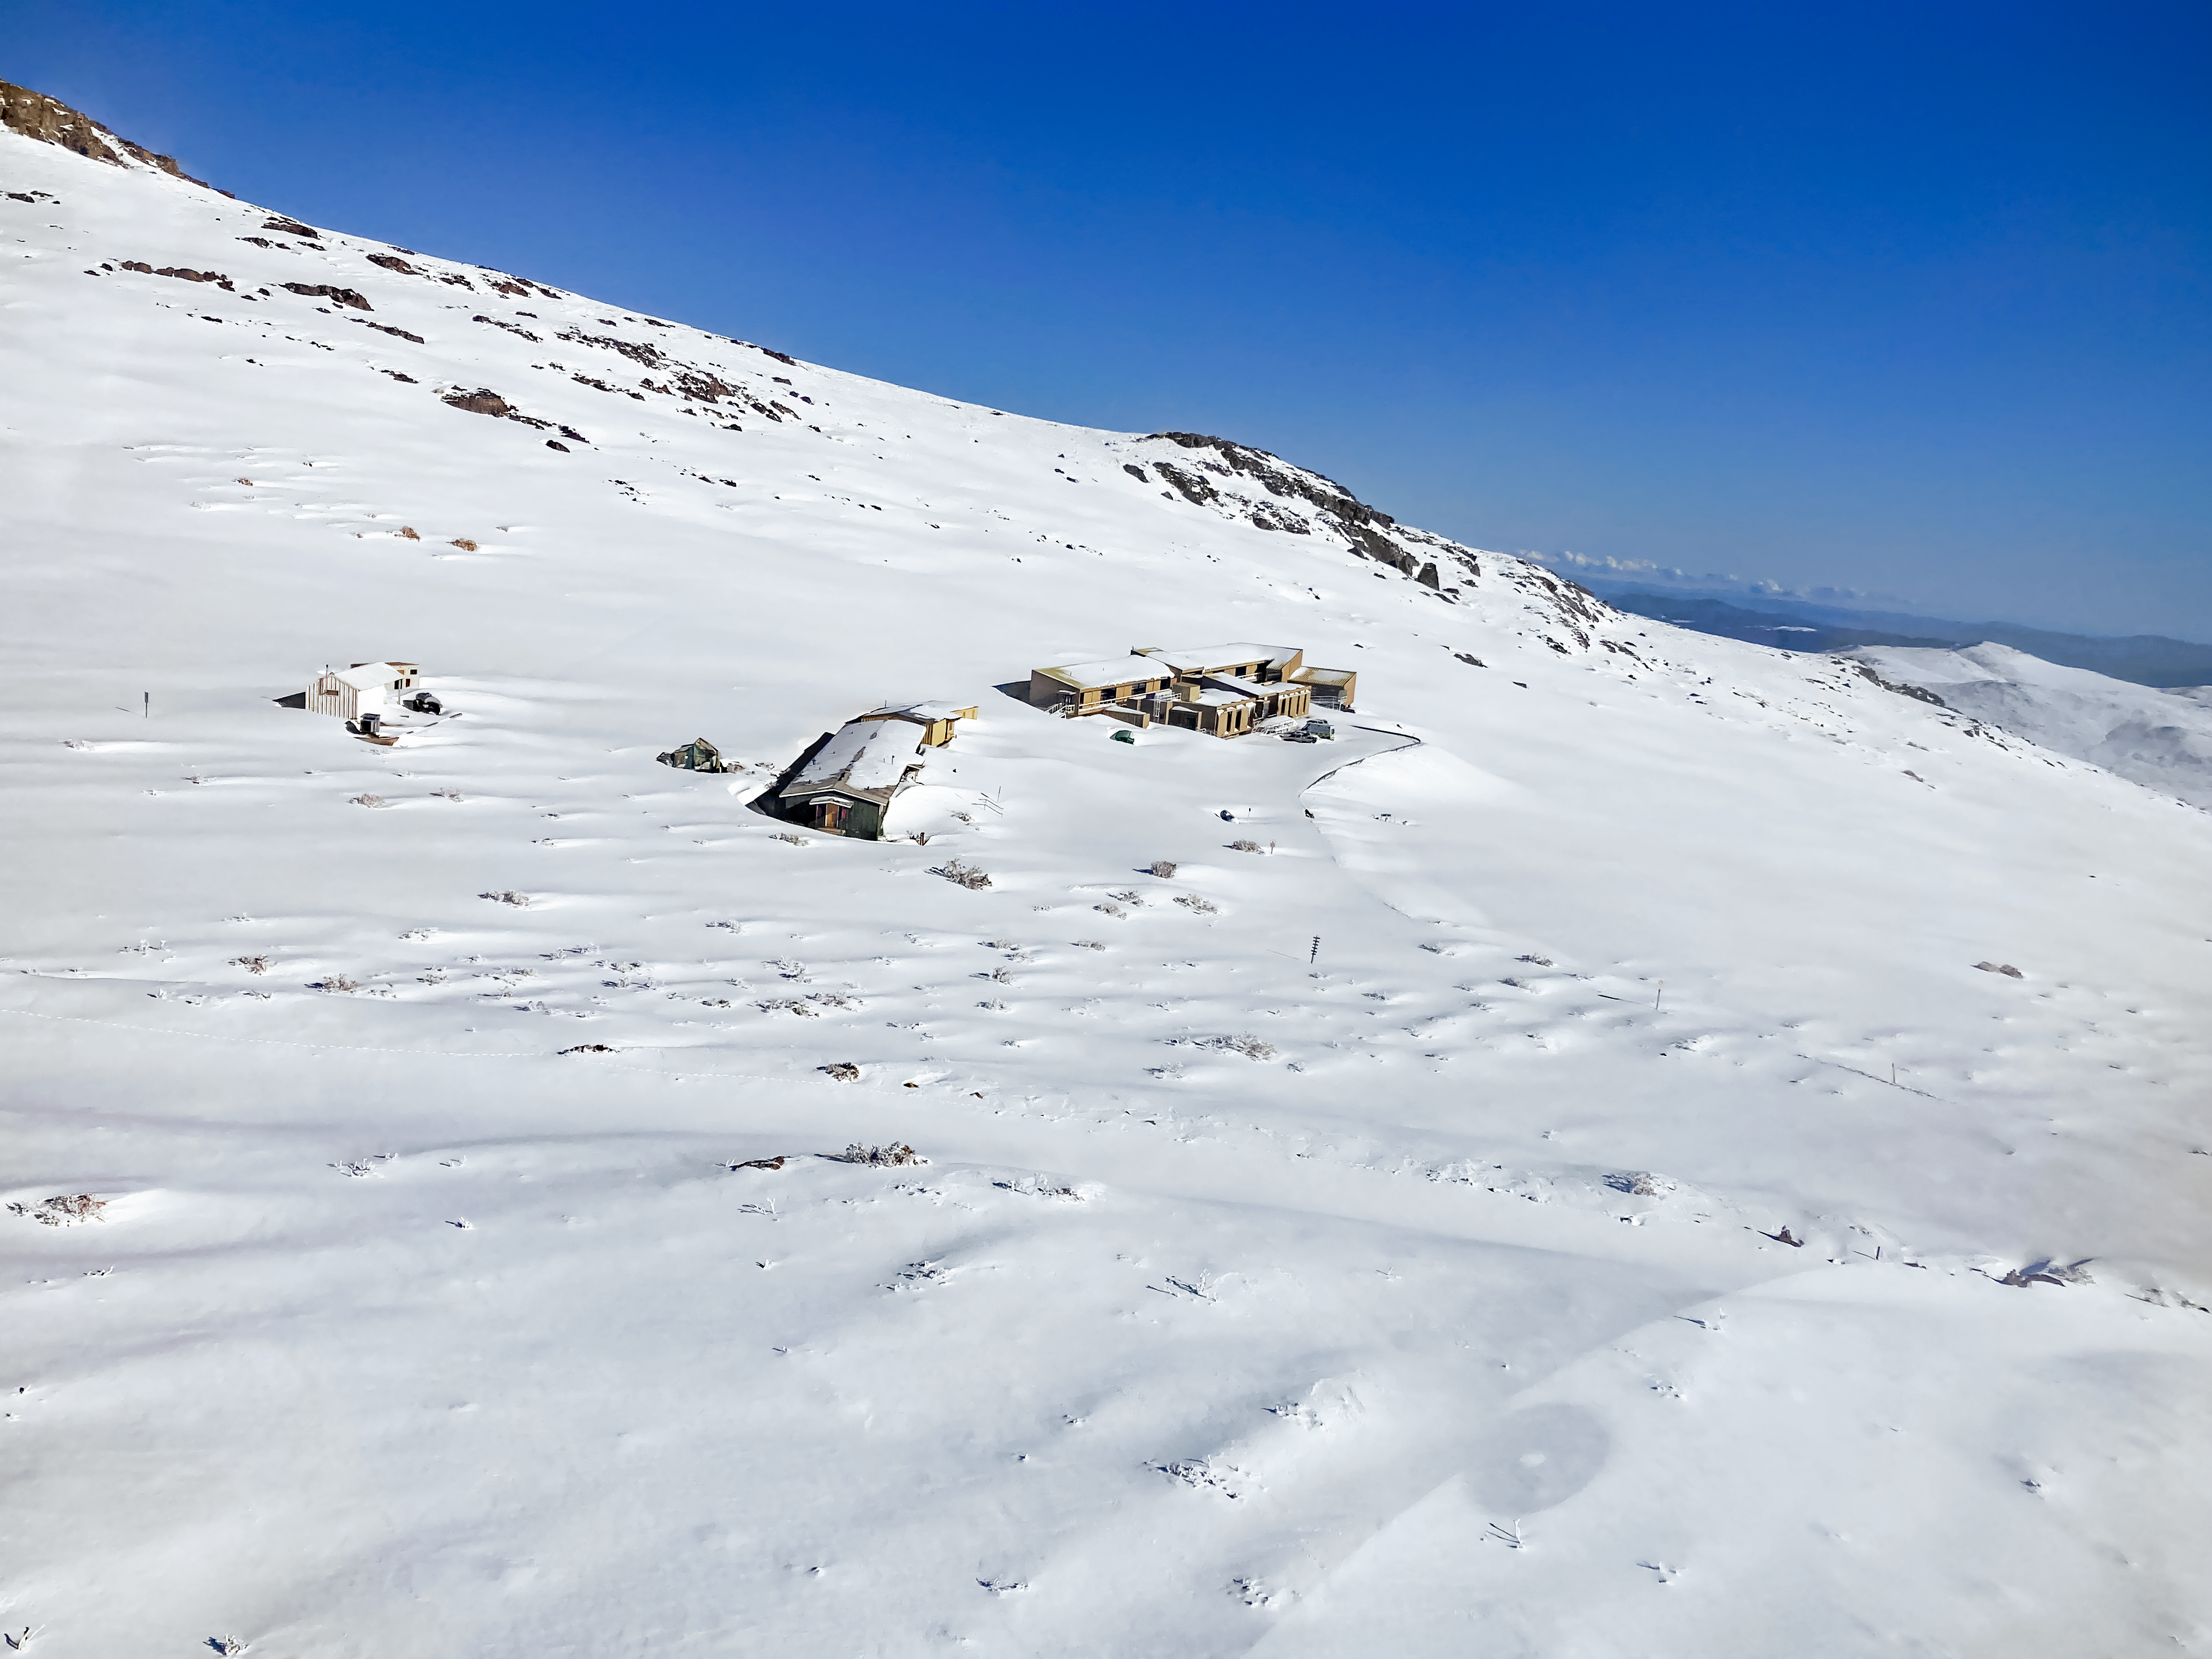

Snow at Cerro Pachón Buildings

The entirety of Cerro Pachón covered in snow after a recent Chilean snow storm, including the Cerro Pachón hotel and dining buildings.

Credit: NOIRLab/NSF/AURA